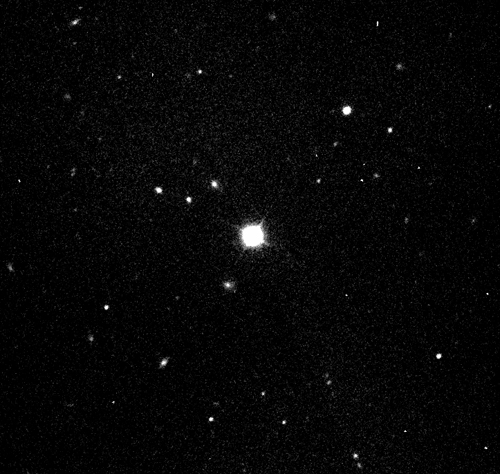

GMOS image of GRB130427A afterglow

Gemini Multi-Object Spectrograph acquisition image showing the afterglow of GRB130427A (center) which is so bright that it saturates the instrument’s CCD. The fuzzy object just to the lower left of the GRB is a galaxy at approximately the same redshift (distance). The GRB afterglow shines about 400 times brighter than that entire galaxy.

Credit: NOIRLab/Gemini Observatory/AURA/NSF